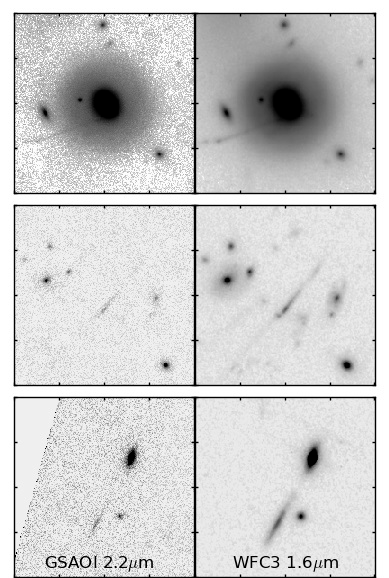

Comparison of the GSAOI and HST/WFC3 images

Comparison of the Ks-band (2.2 micron) image taken with GSAOI (left) and the H-band (1.6 micron) image as observed with HST/WFC3. While not as deep as HST data, the new GeMS/GSAOI dataset offers twice the resolution on the distant universe.

Credit: NOIRLab/Gemini Observatory/AURA